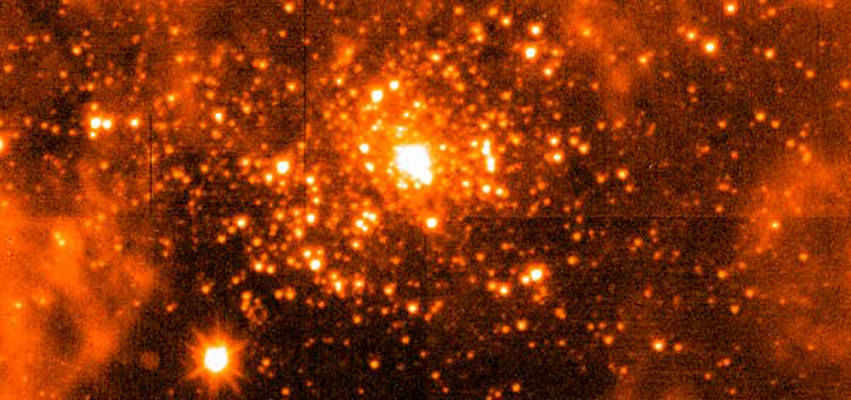

SPARTAN Infrared Camera commissioning

This image of R136, the massive star cluster at the center of the 30 Doradus nebula in the Large Magellanic Cloud was taken on Spartan’s second commissioning run on the SOAR telescope.

Credit: E. Loh & J. Baldwin, MSU